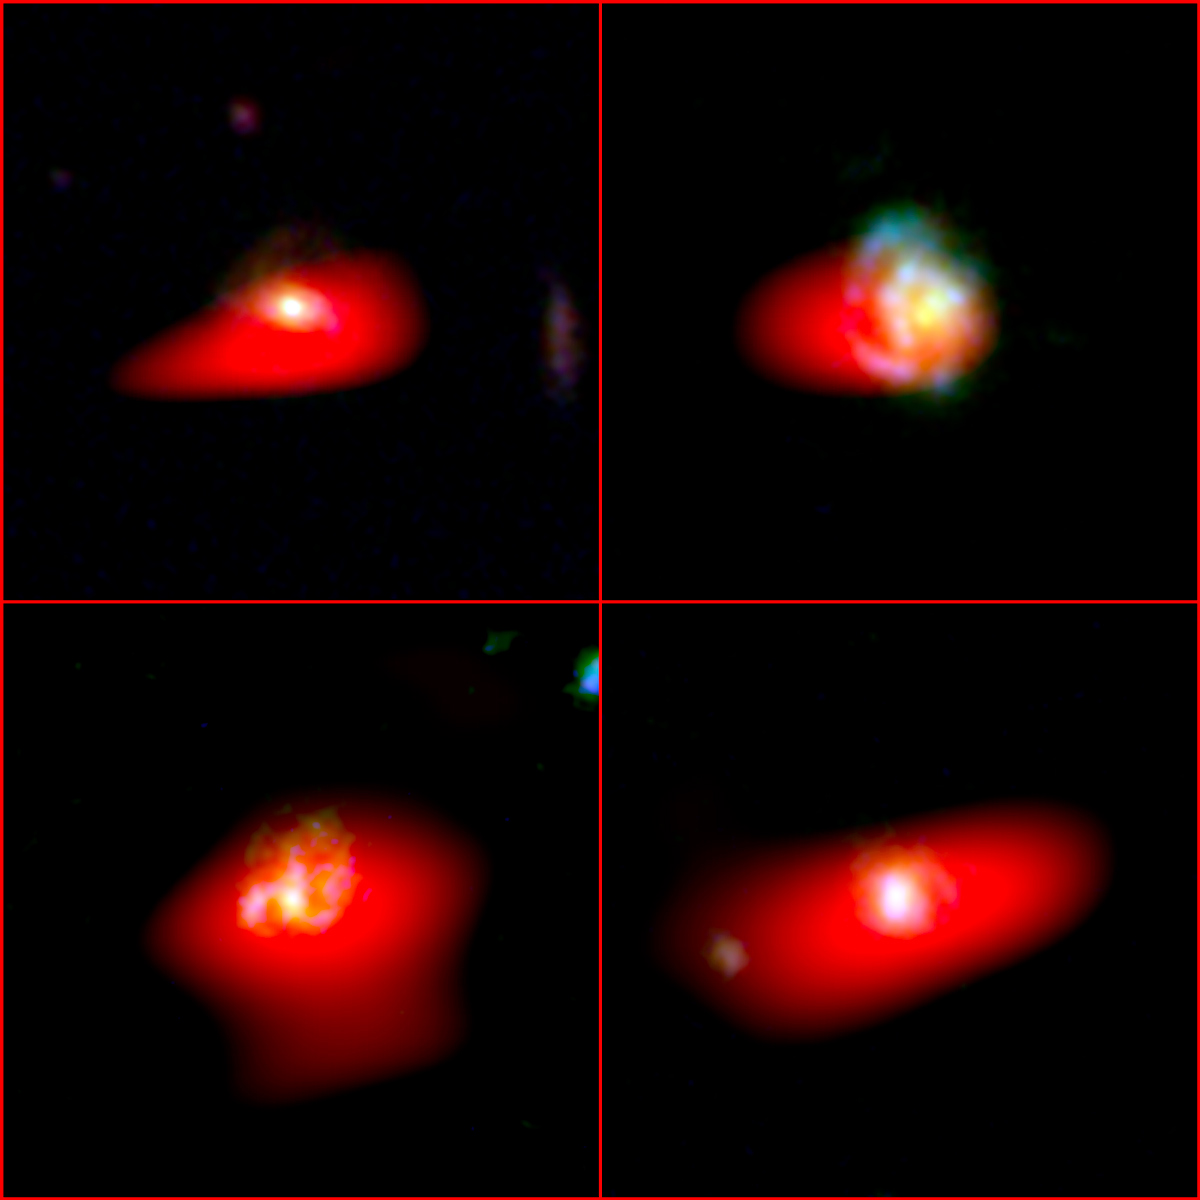

Spiral galaxies like our own Milky Way

Four Milky-Way-like progenitor galaxies (Top-left: ZFOURGE CDFS 467; Top-right: ZFOURGE CDFS 4409; Bottom-left: ZFOURGE CDFS; Bottom-right: ZFO, URGE CDFS 6497) as seen as they would have appeared 9 billion years ago. ALMA observations of carbon monoxide (red) is superimposed on images taken with the Hubble Space Telescope. The carbon monoxide would most likely be suffused throughout the young galaxies.

Credit: ALMA (ESO/NAOJ/NRAO) C. Papovich; A. Angelich (NRAO/AUI/NSF); NASA/ESA Hubble Space Telescope